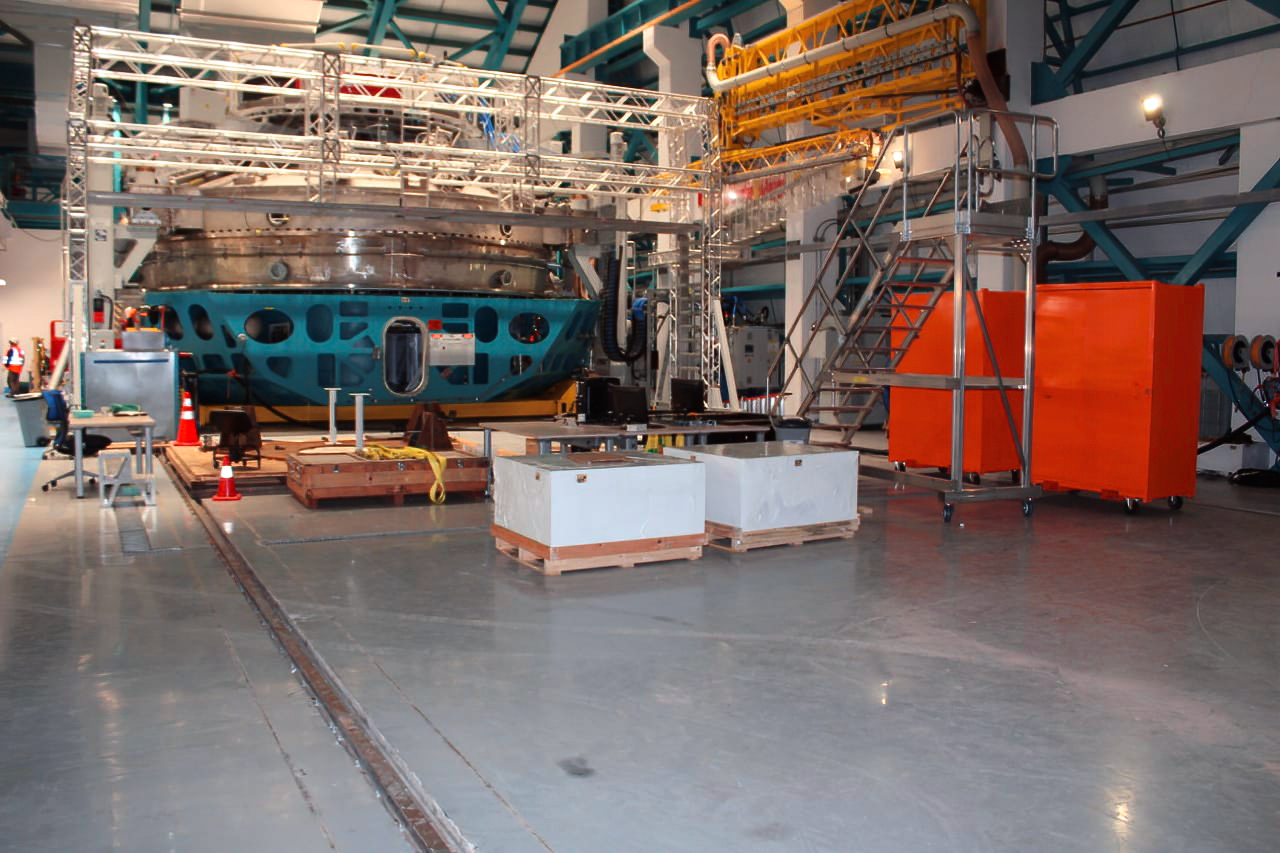

Vera C. Rubin Observatory Construction

The Vera C. Rubin Observatory under construction. The lower end of the 8.4-meter Simonyi Survey Telescope is visible here.

Credit: Vera C.Rubin Observatory/NOIRLab/AURA/NSF